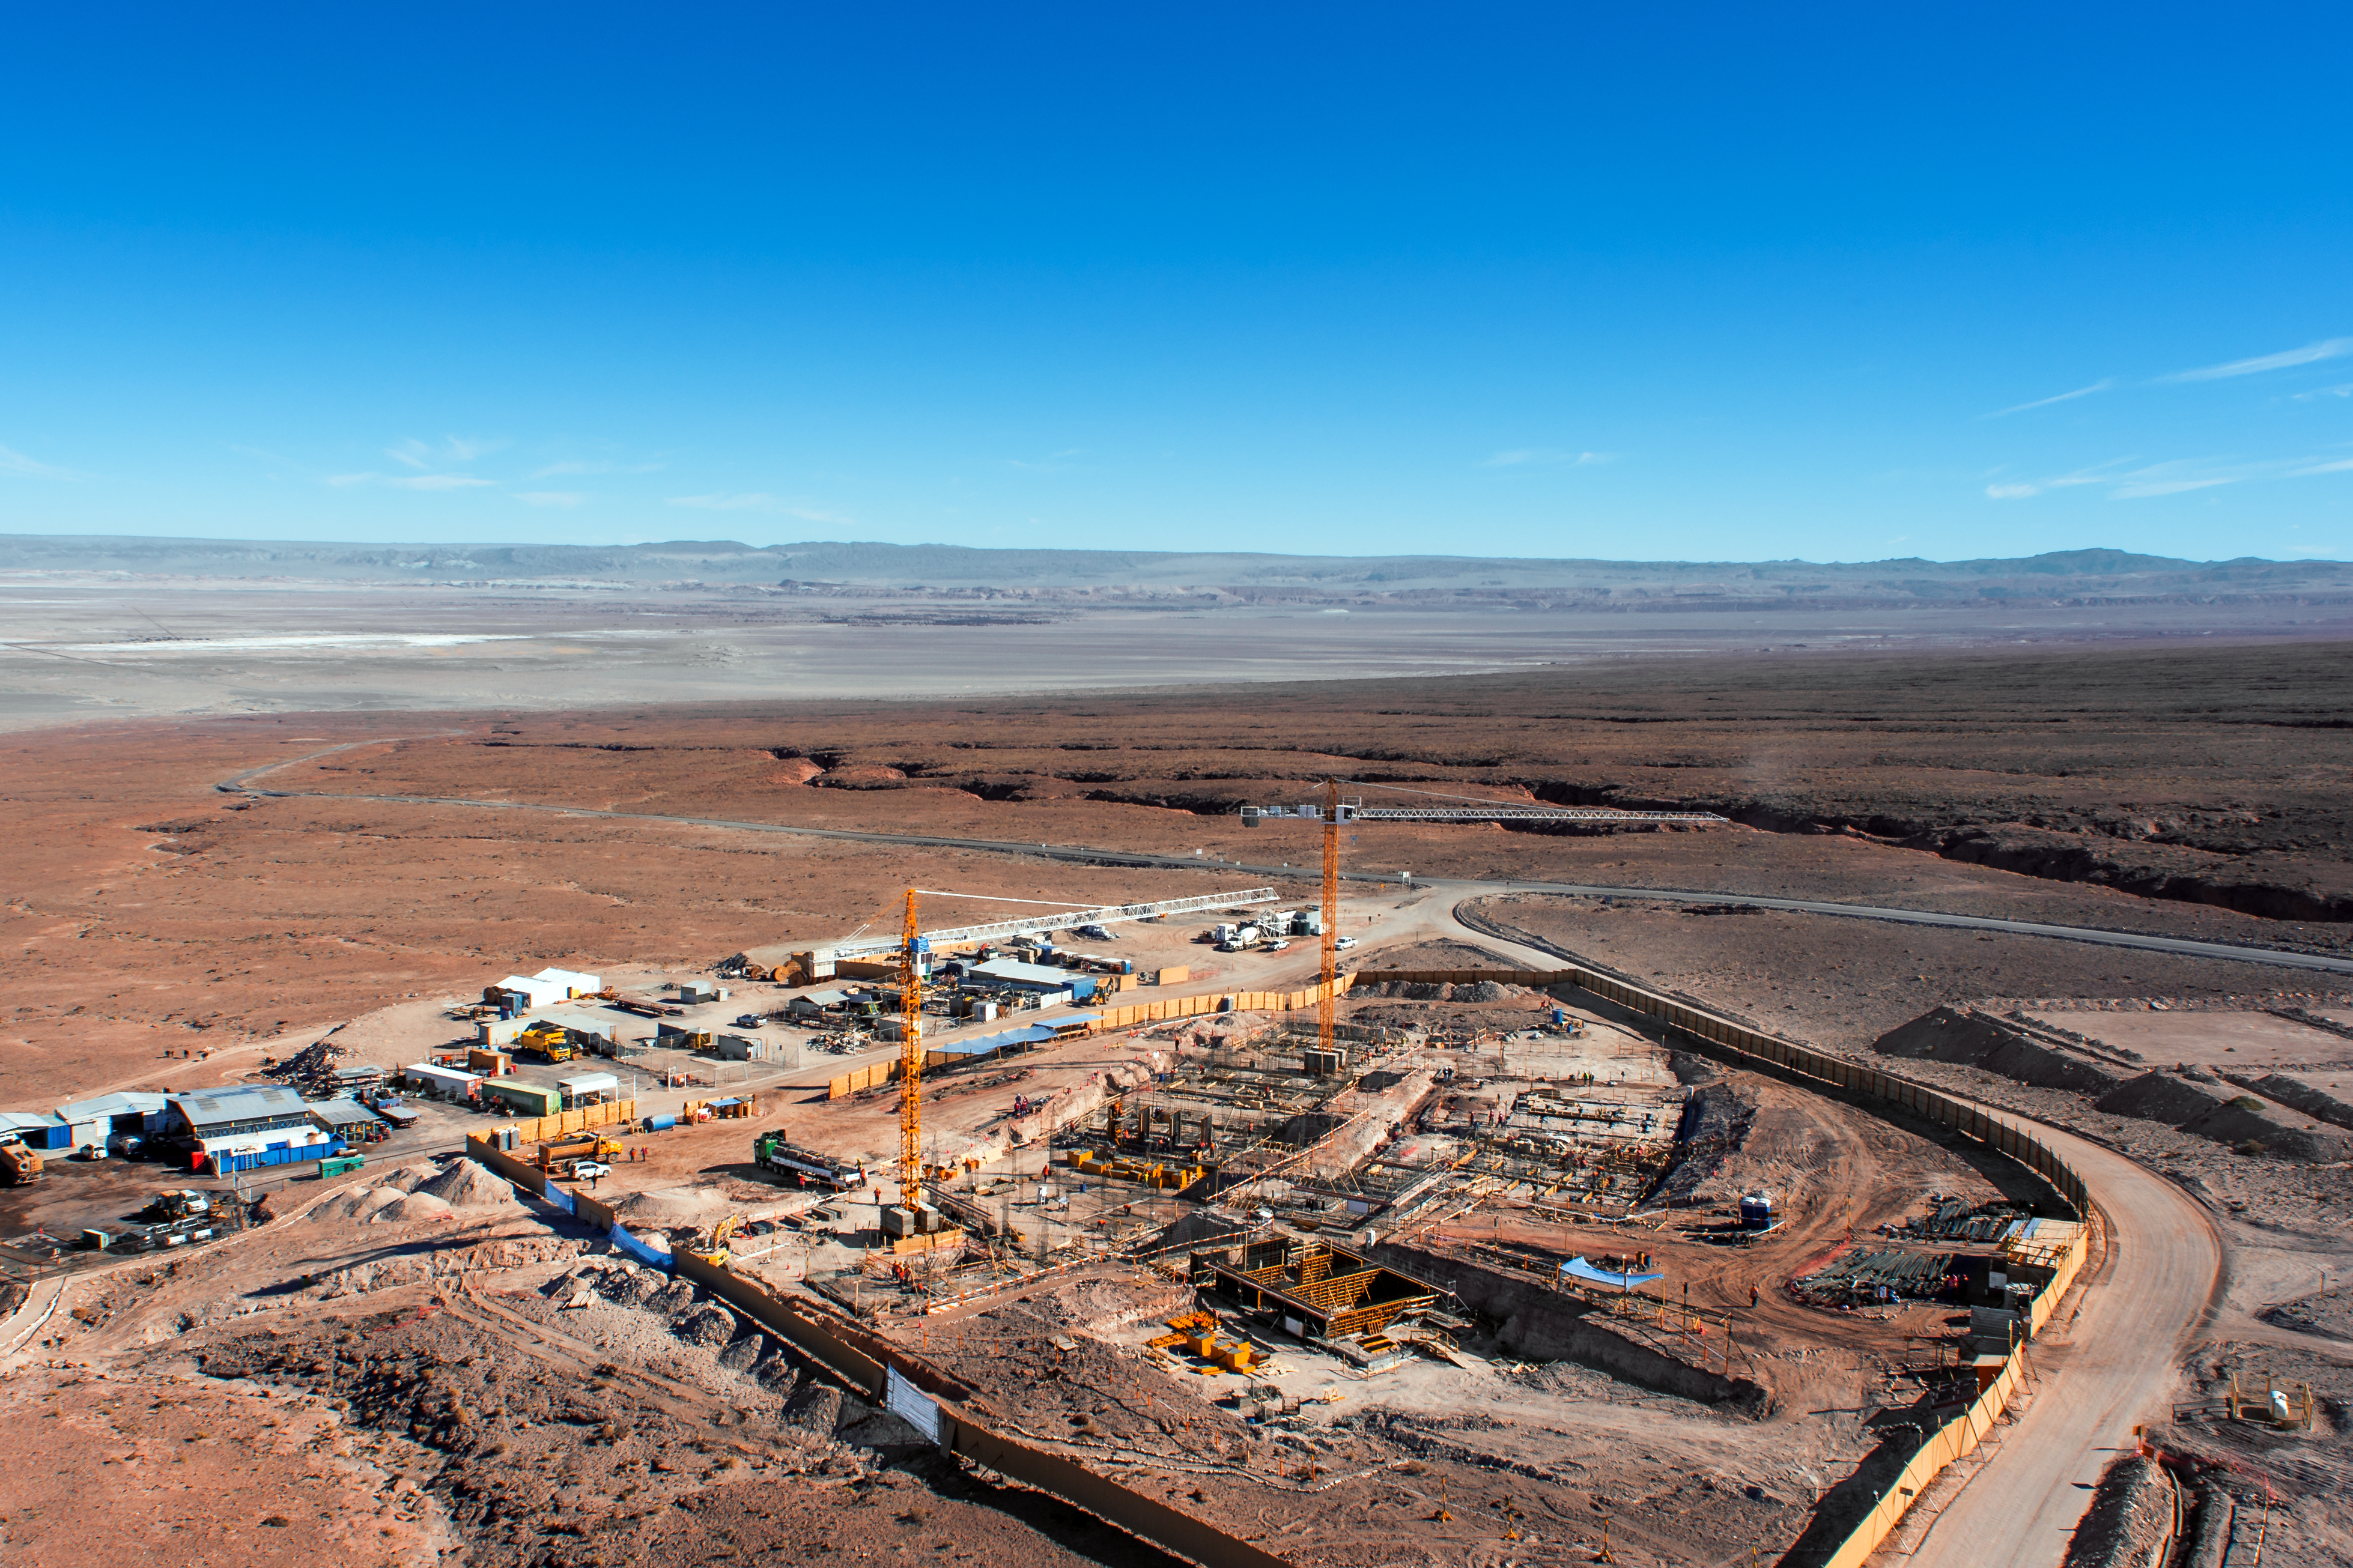

Construction continues at the ALMA Residencia

Construction work continues at the site of the ALMA Residencia.

This facility — sited at the ALMA Operations Support Facility, close to San Pedro de Atacama in northern Chile — will soon host staff and people working temporarily at the Atacama Large Millimeter/submillimeter Array (ALMA).

Two web cameras are now installed at the site of the ALMA Residencia, allowing anyone to follow the progress of its construction.

Credit: ESO/Sergio Otarola